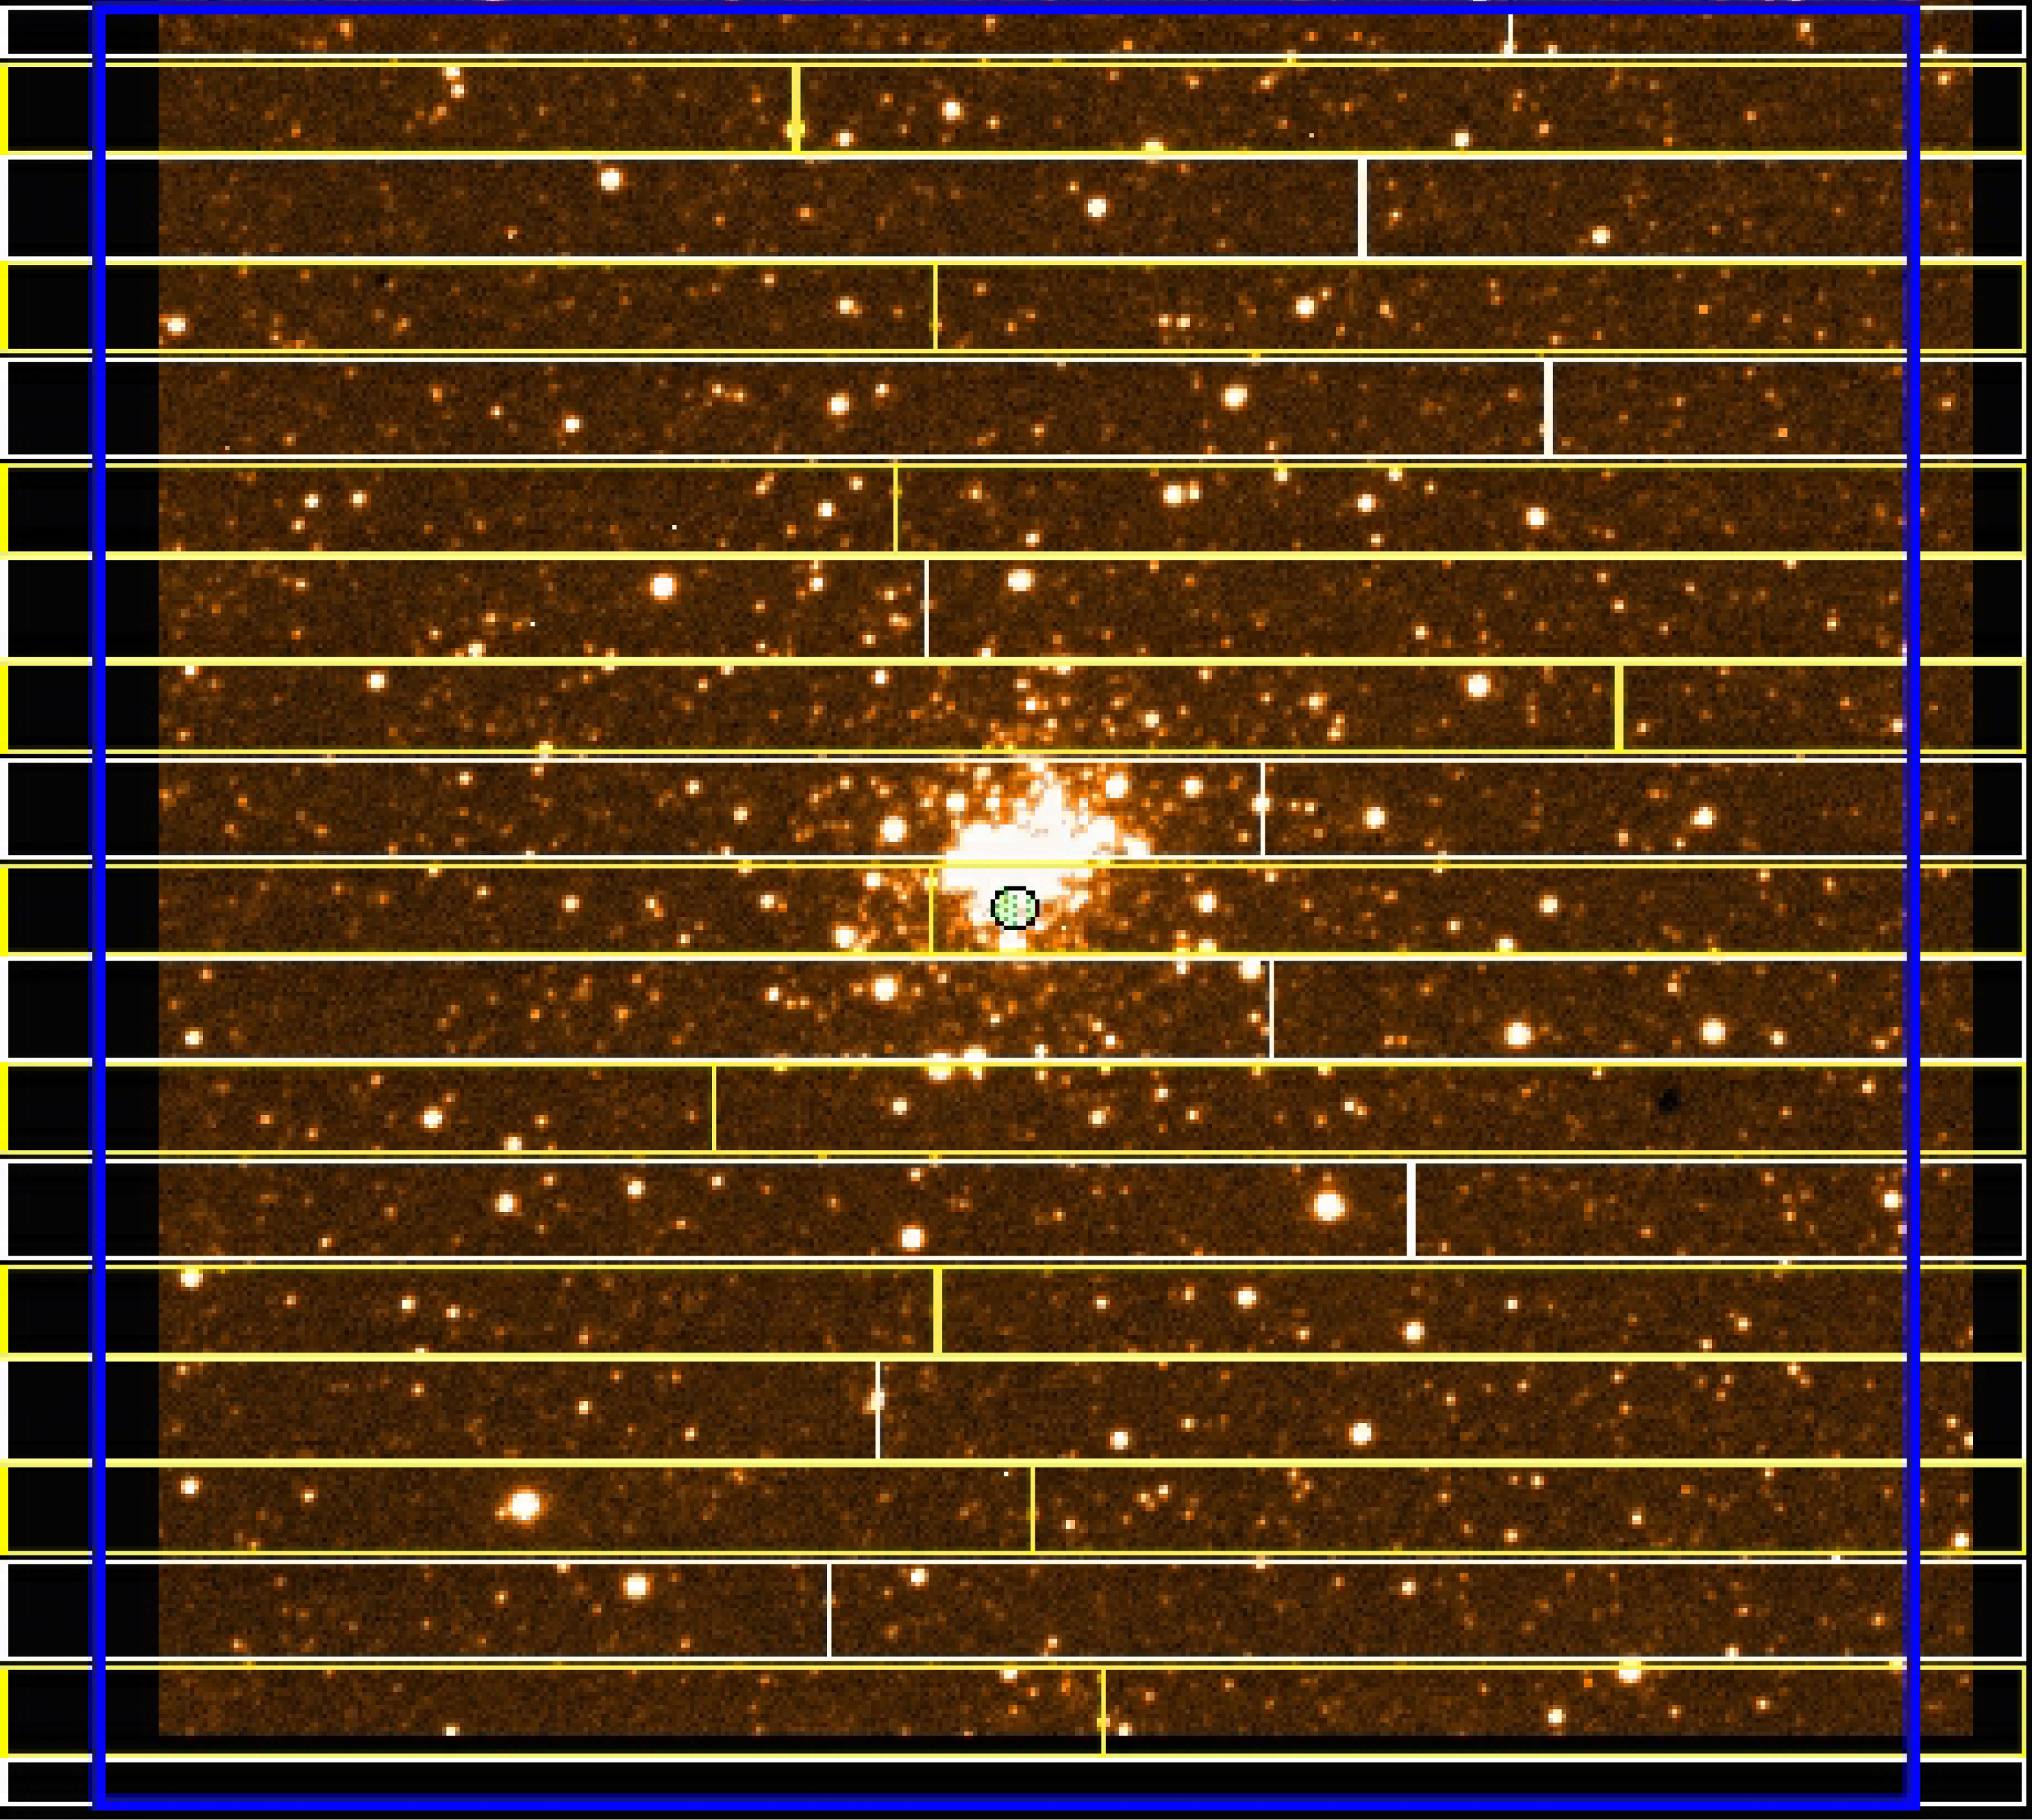

Open cluster in NGC 330 in SMC

3-sec exposure of a field in the Small Magellanic Cloud, centred on the open star cluster NGC 330. The electronic overlay indicates the positions of the 19 slits used for FORS1 multi-object spectroscopy.

This is a reproduction from a 3 sec exposure of NGC 330 (no filter), obtained in order to ensure the correct positioning of the individual slits during the subsequent MOS observation. The field measures 6.8 x 6.8 arcmin; North is up and East is left. The spectra shown in ESO Press Photo eso9846d were taken with FORS1 grism 600B on October 2, 1998. The slit width was 1 arcsec, the seeing conditions were good (0.7 arcsec) and the exposure time was 6 min. From left to right, the useful wavelength range is from 350 nm (ultraviolet) to 590 nm (yellow) and the spectral resolution is 815, i.e. about 0.6 nm at 500 nm. The CCD detector has 2048 x 2048 pix, each measuring 24 x 24 µm. The tracing in eso9846e is of the spectrum registered through slit no. 4 from the top in eso9846c and centred on star "Be41".

Credit: ESO